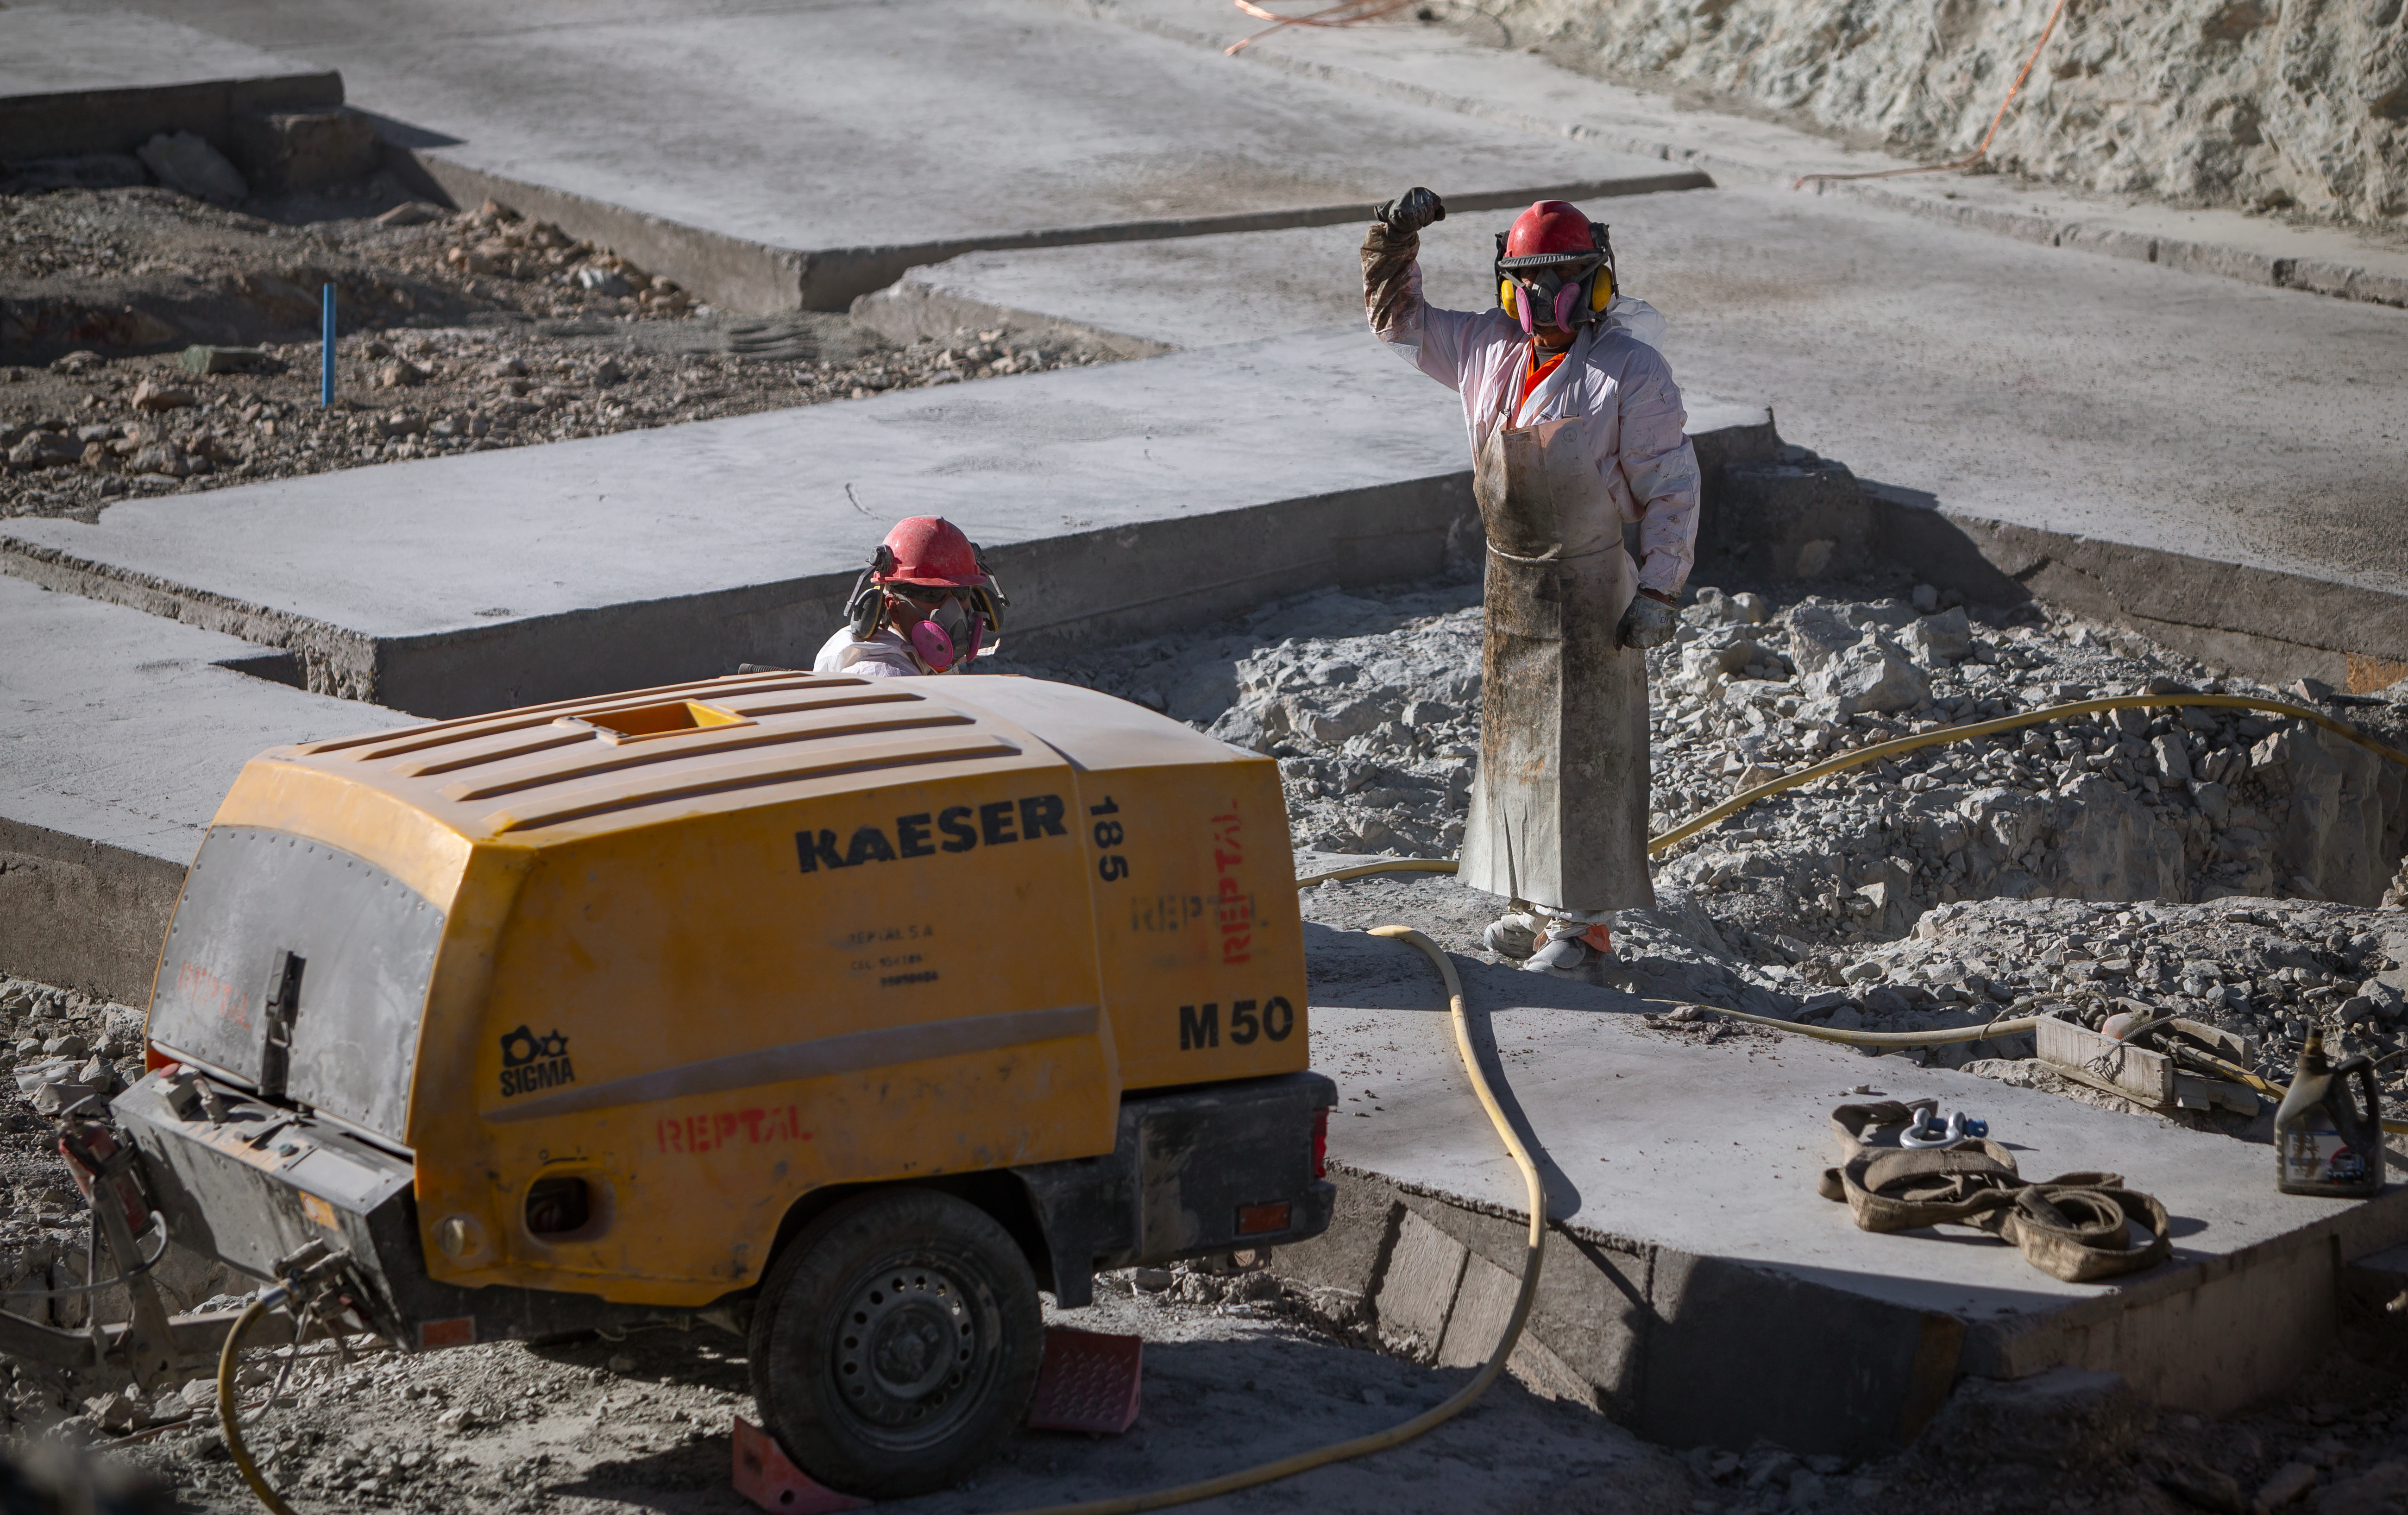

Construction of the ELT in Chile

Construction of the Extremely Large Telescope (ELT) in Cerro Armazones in Chile. The ELT will be the biggest "eye to the sky" with a 39-metre primary mirror, perfect for observing extra-solar planets, early-Universe galaxies and the nature of dark matter. The high number of clear nights, the atmosphere and other elements makes this an advantageous site for astronomy.

Credit: ESO/M. Zamani